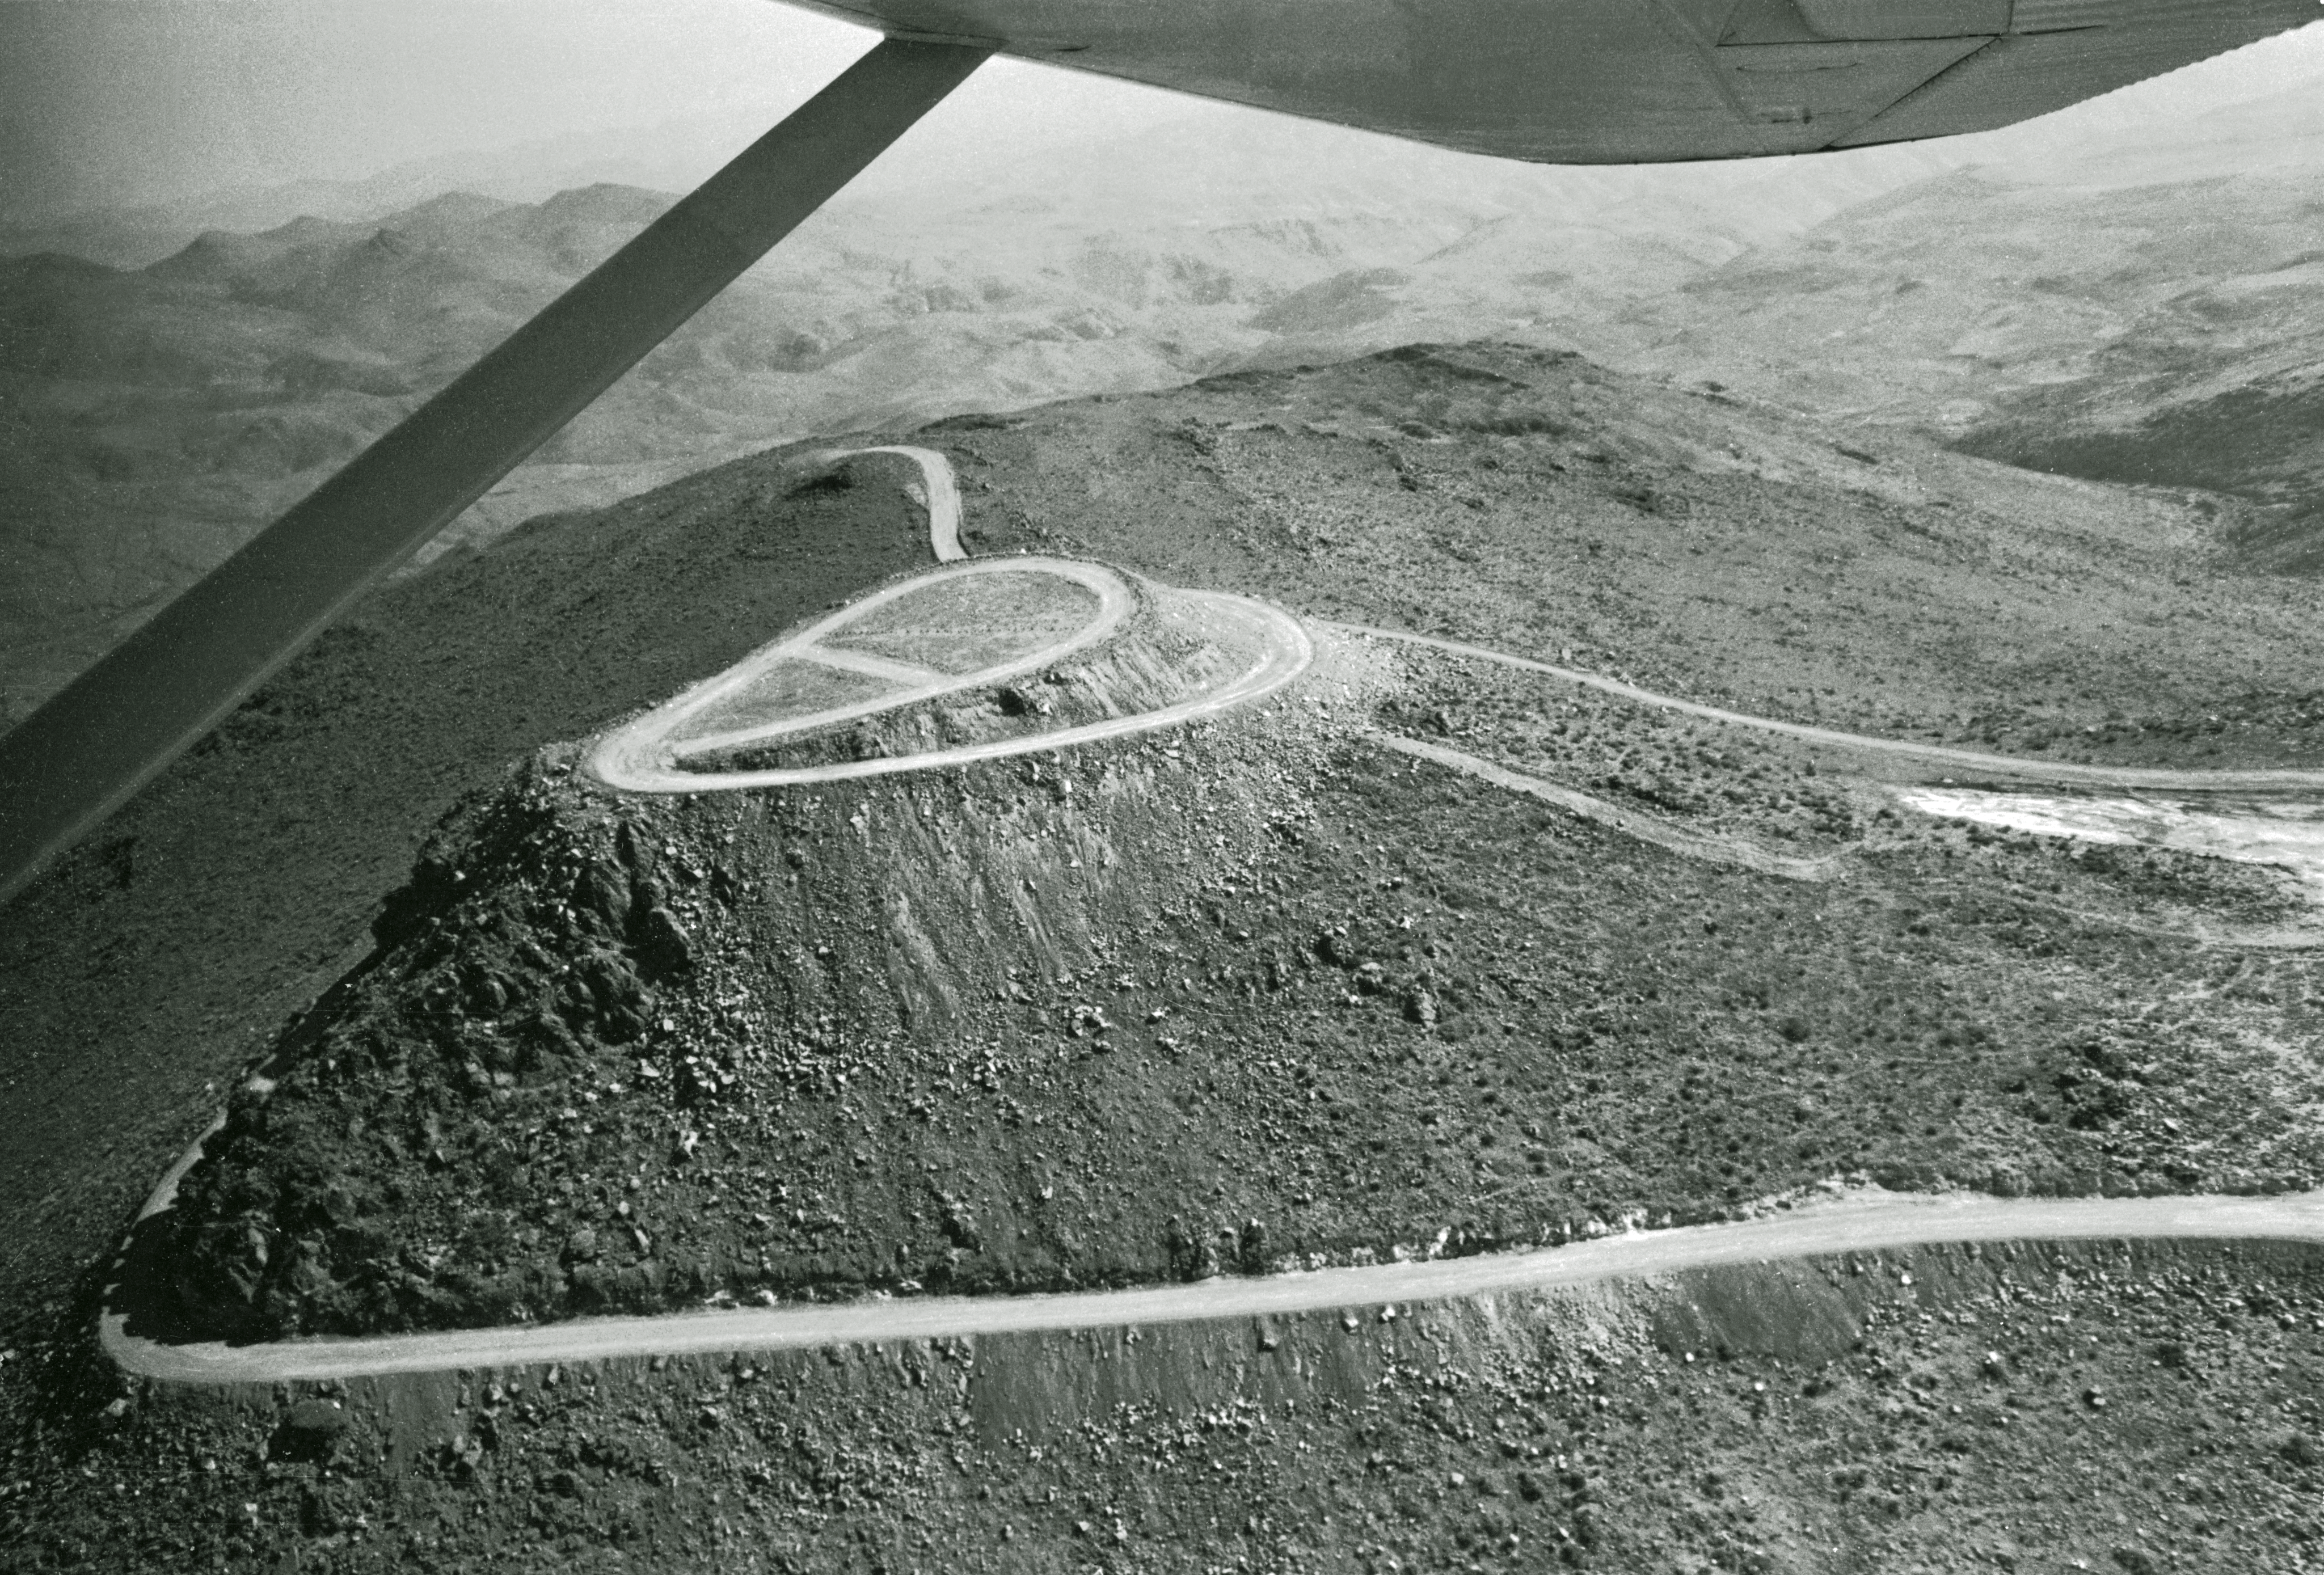

Aerial view of La Silla

Aerial View of La Silla. View towards the location of the 3.6-metre Telescope.

Credit: ESO/R. Villena